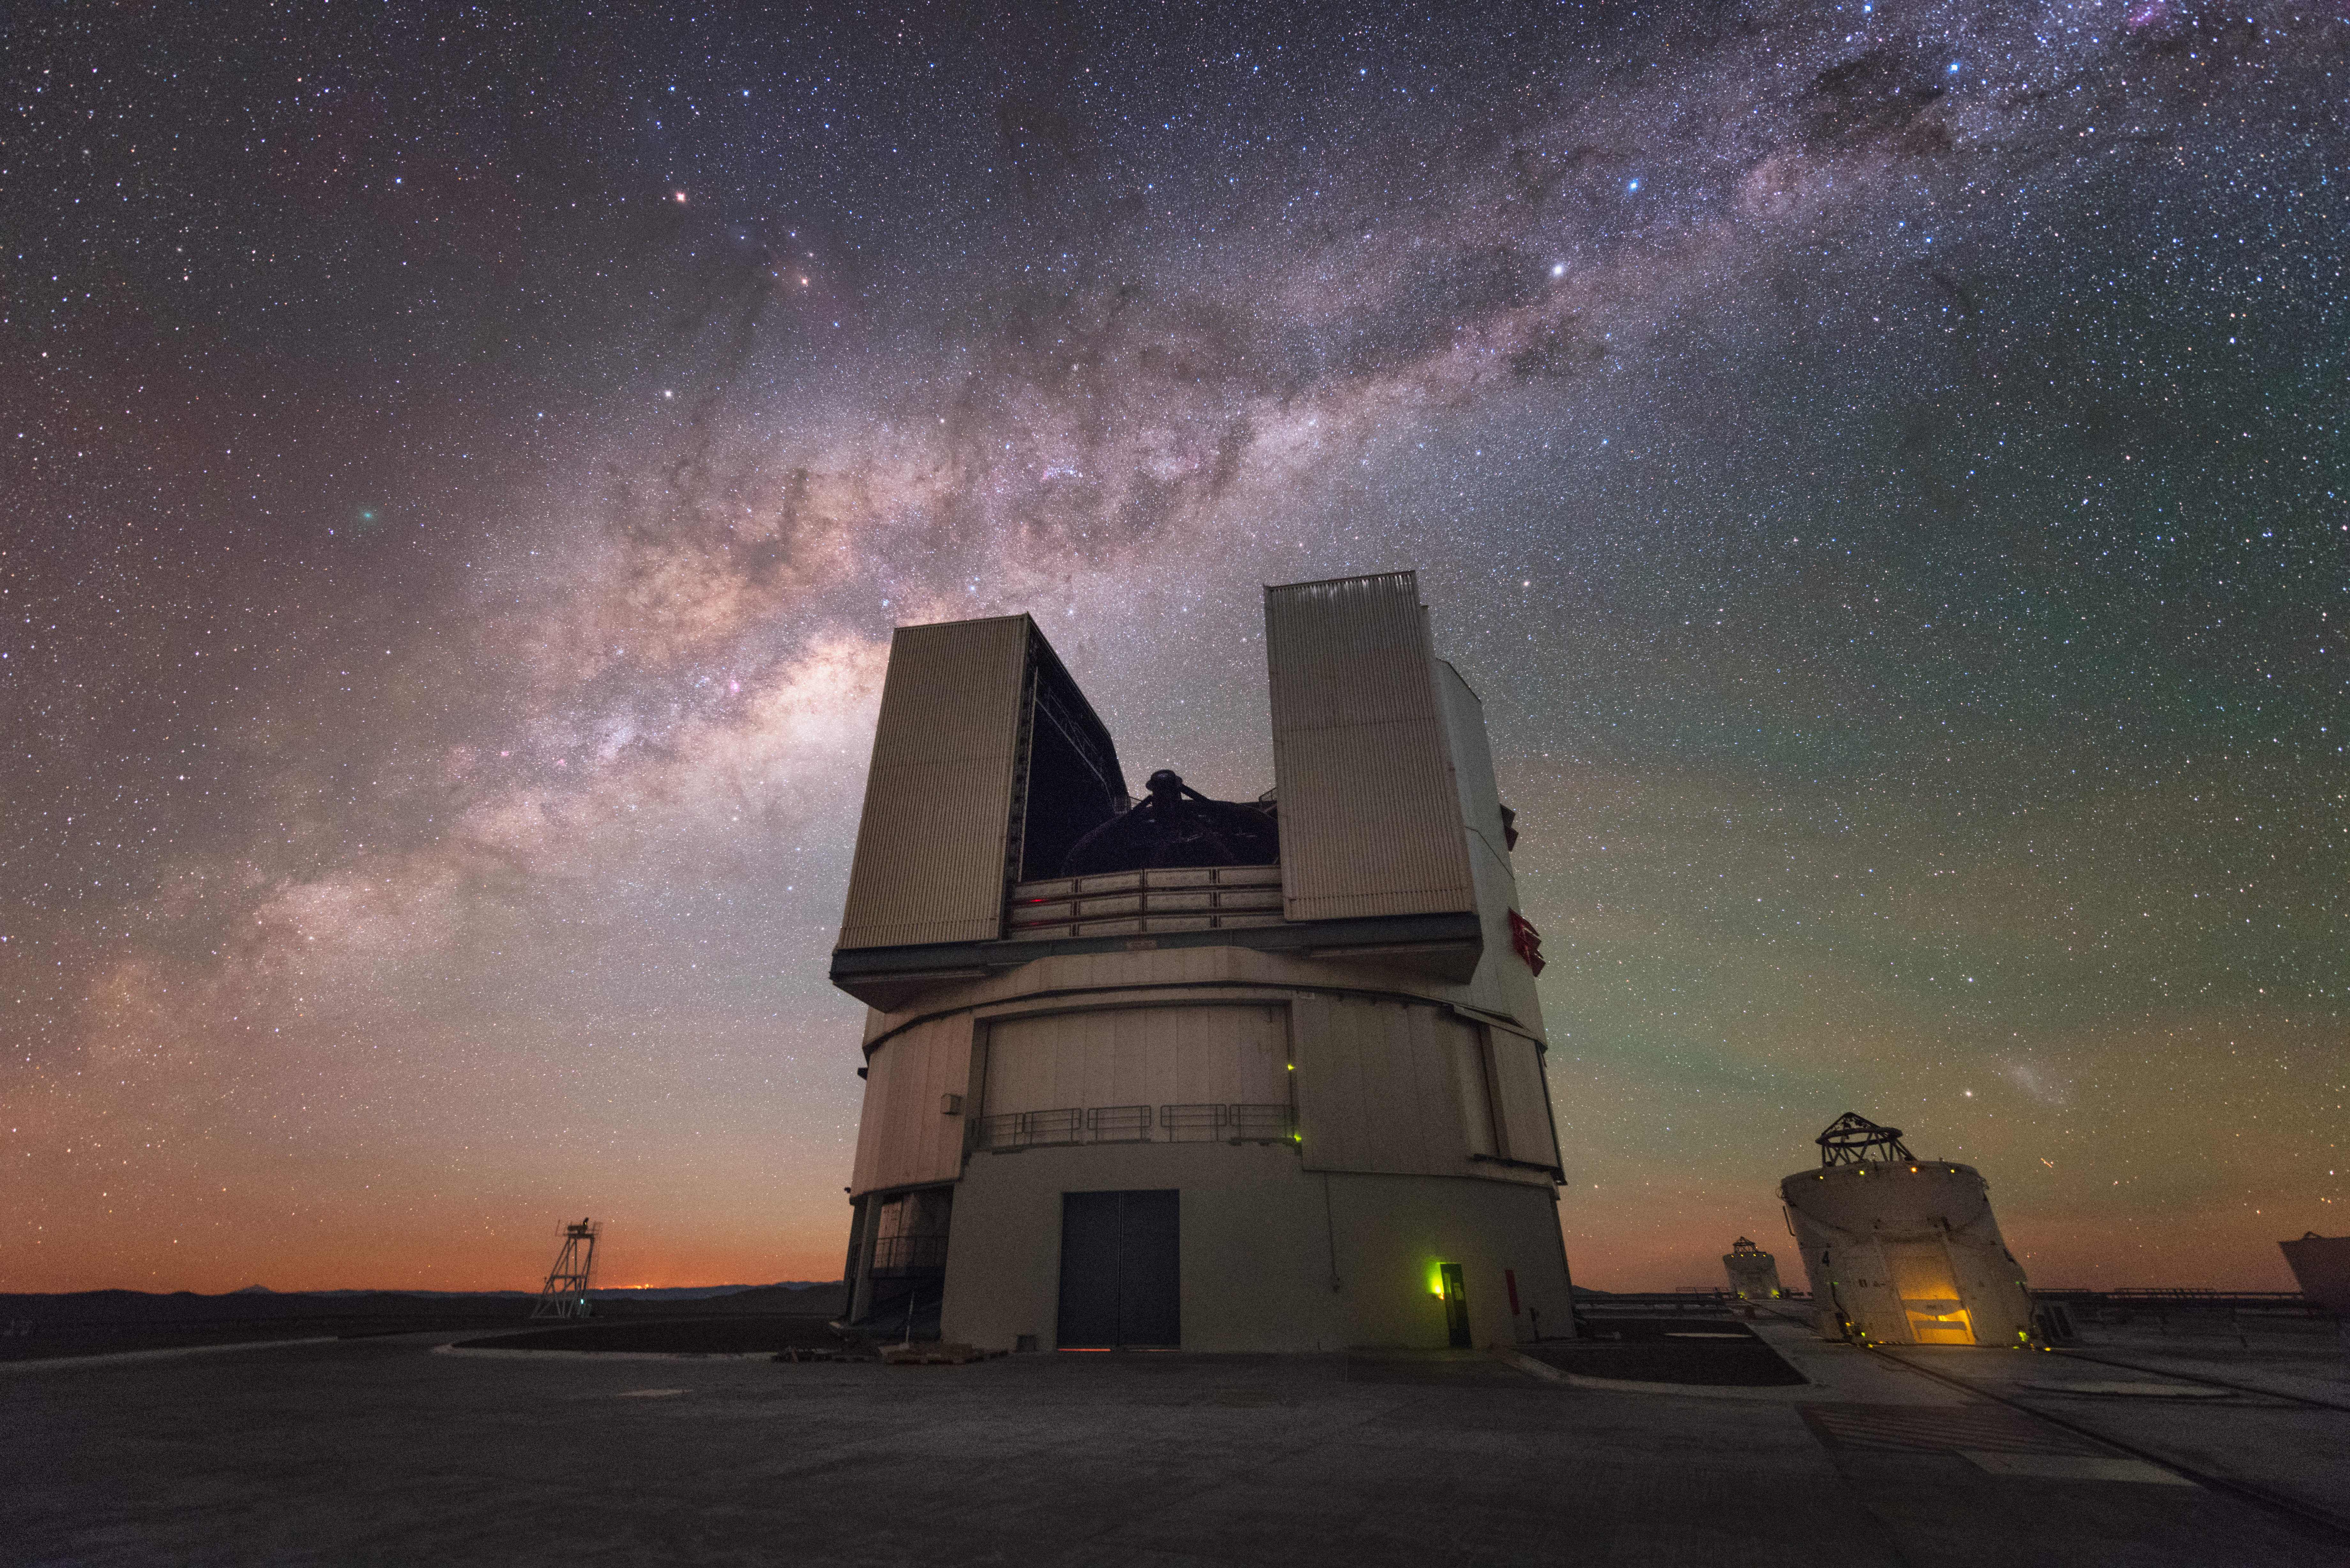

Side by side

ESO's cutting-edge Paranal Observatory is home to the Very Large Telescope, comprised of four large Unit Telescopes (UTs) and four smaller Auxiliary Telescopes (ATs). With the Milky Way shining up above, it looks like a UT and an AT are busy observing, side by side.

Credit: ESO/Y. Beletsky